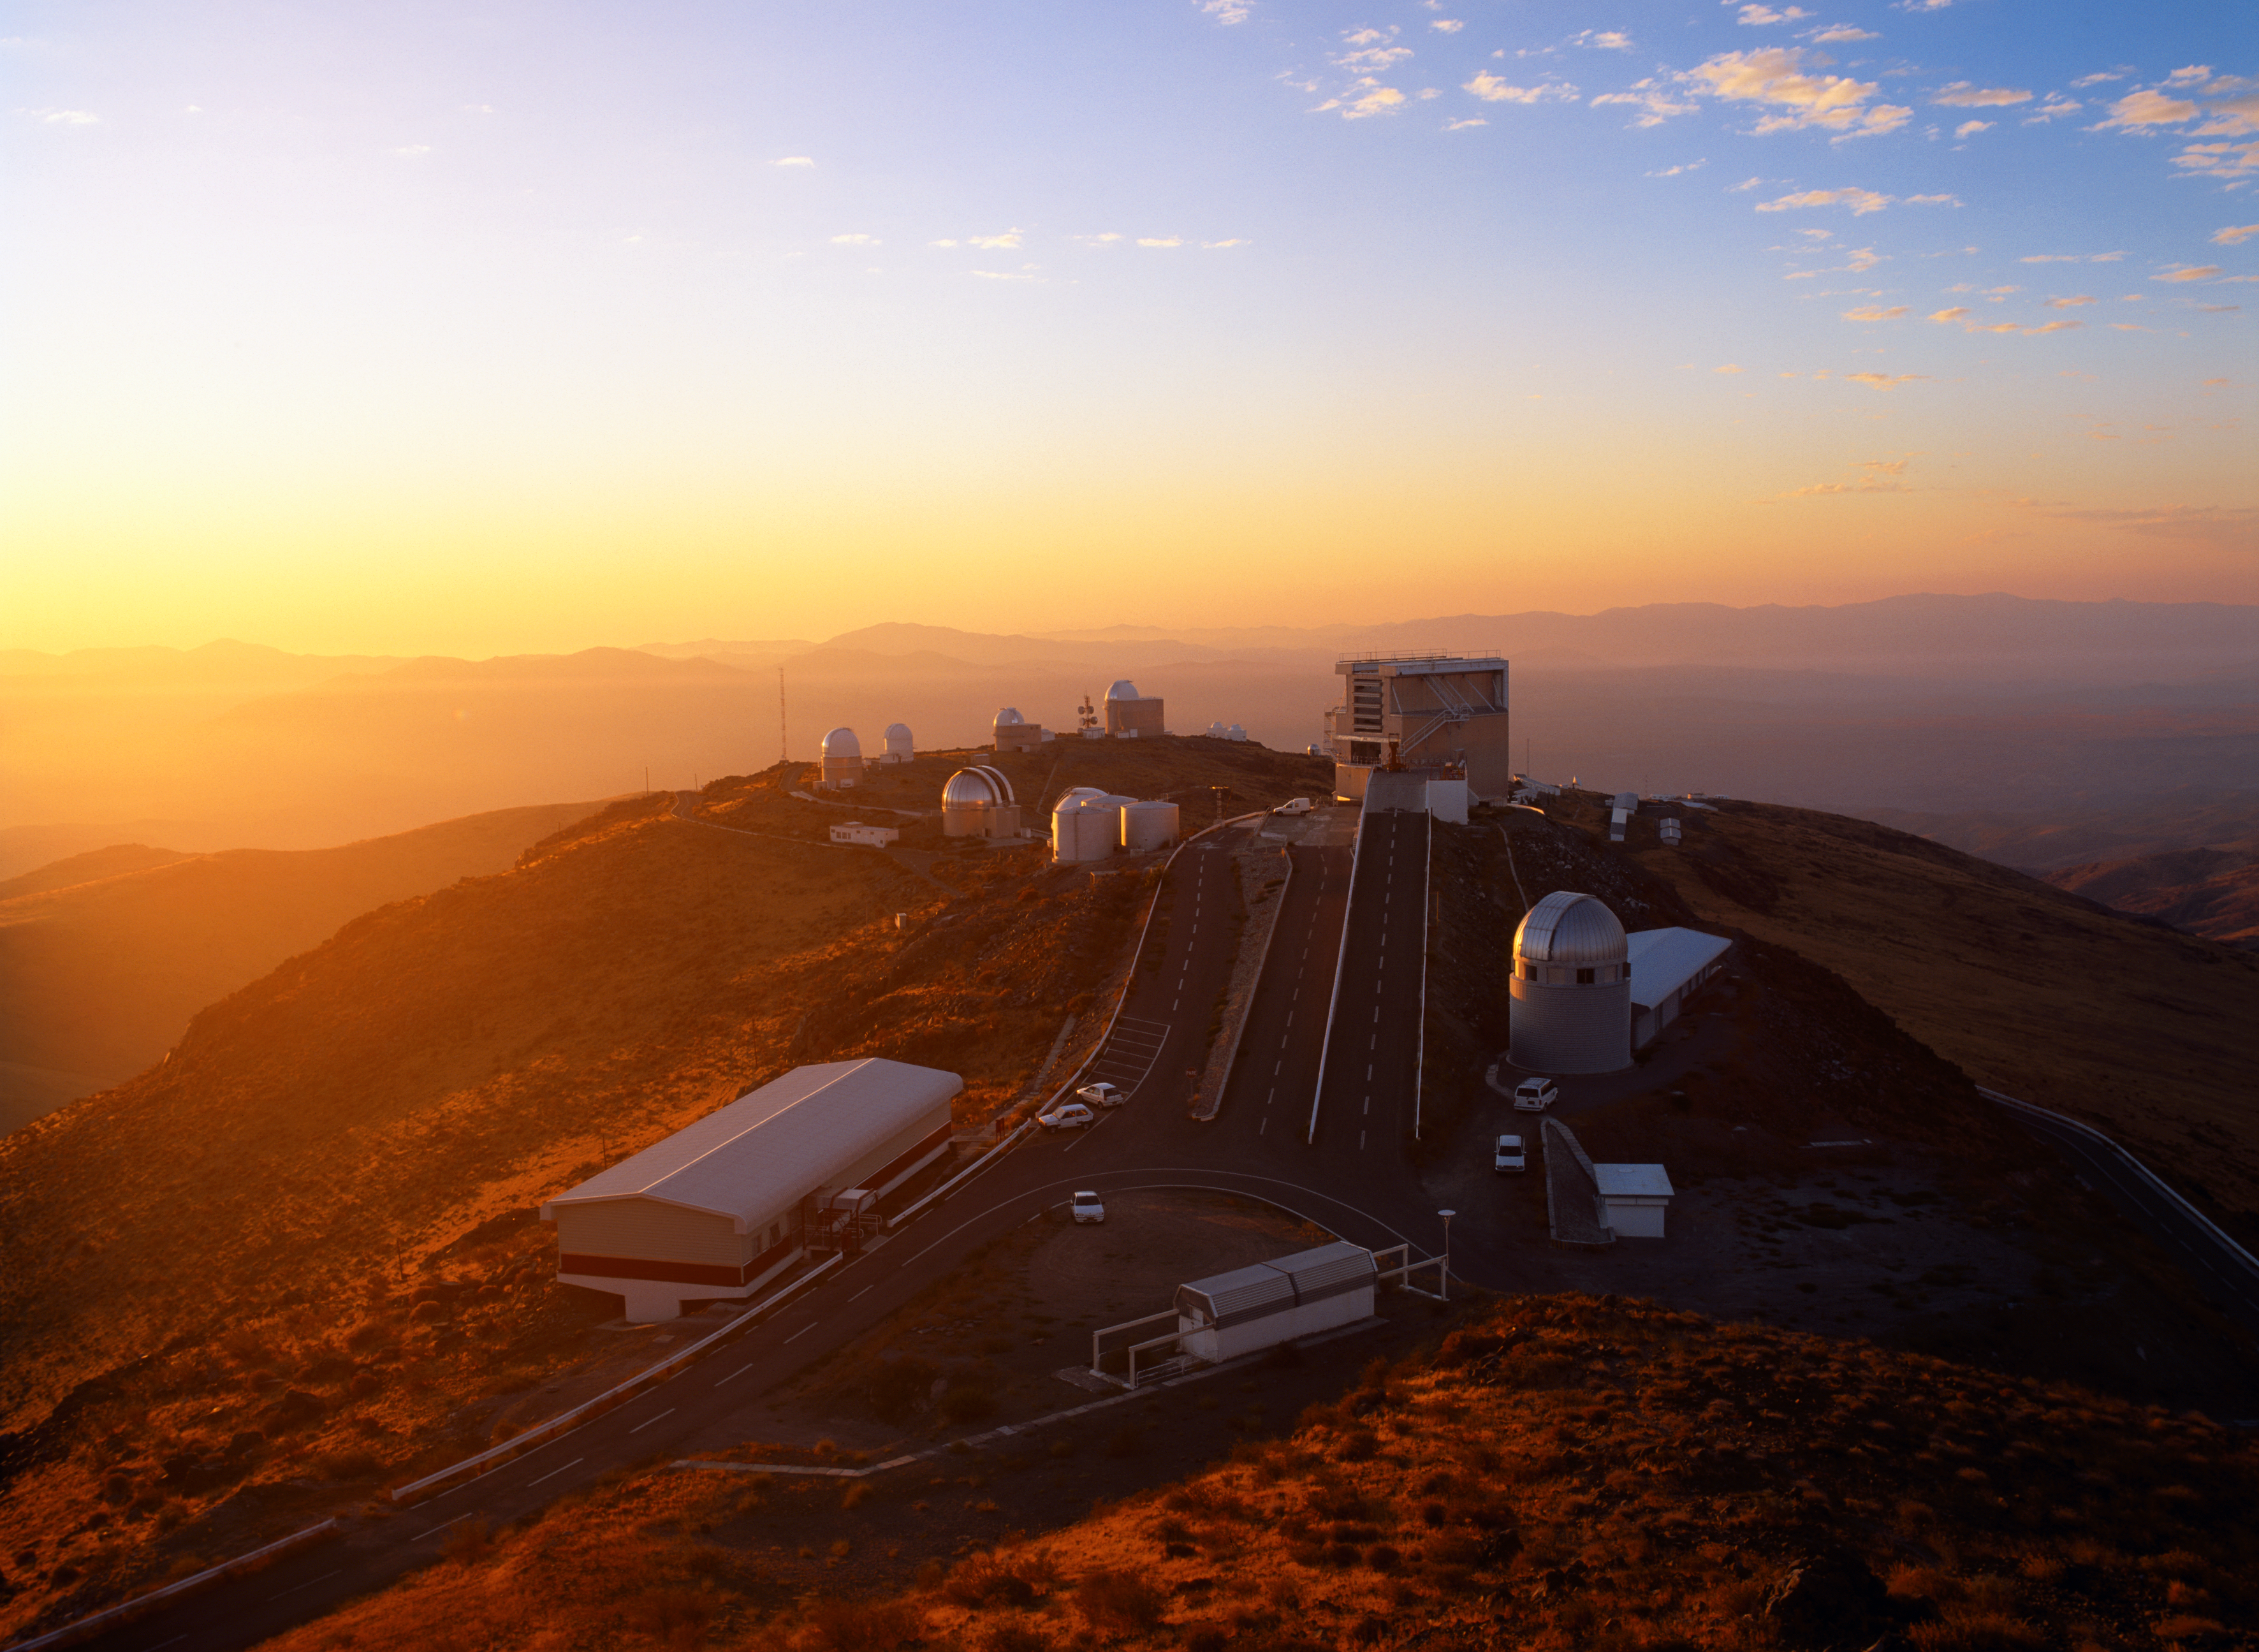

La Silla Observatory

La Silla Observatory in March 2003.

Credit: ESO